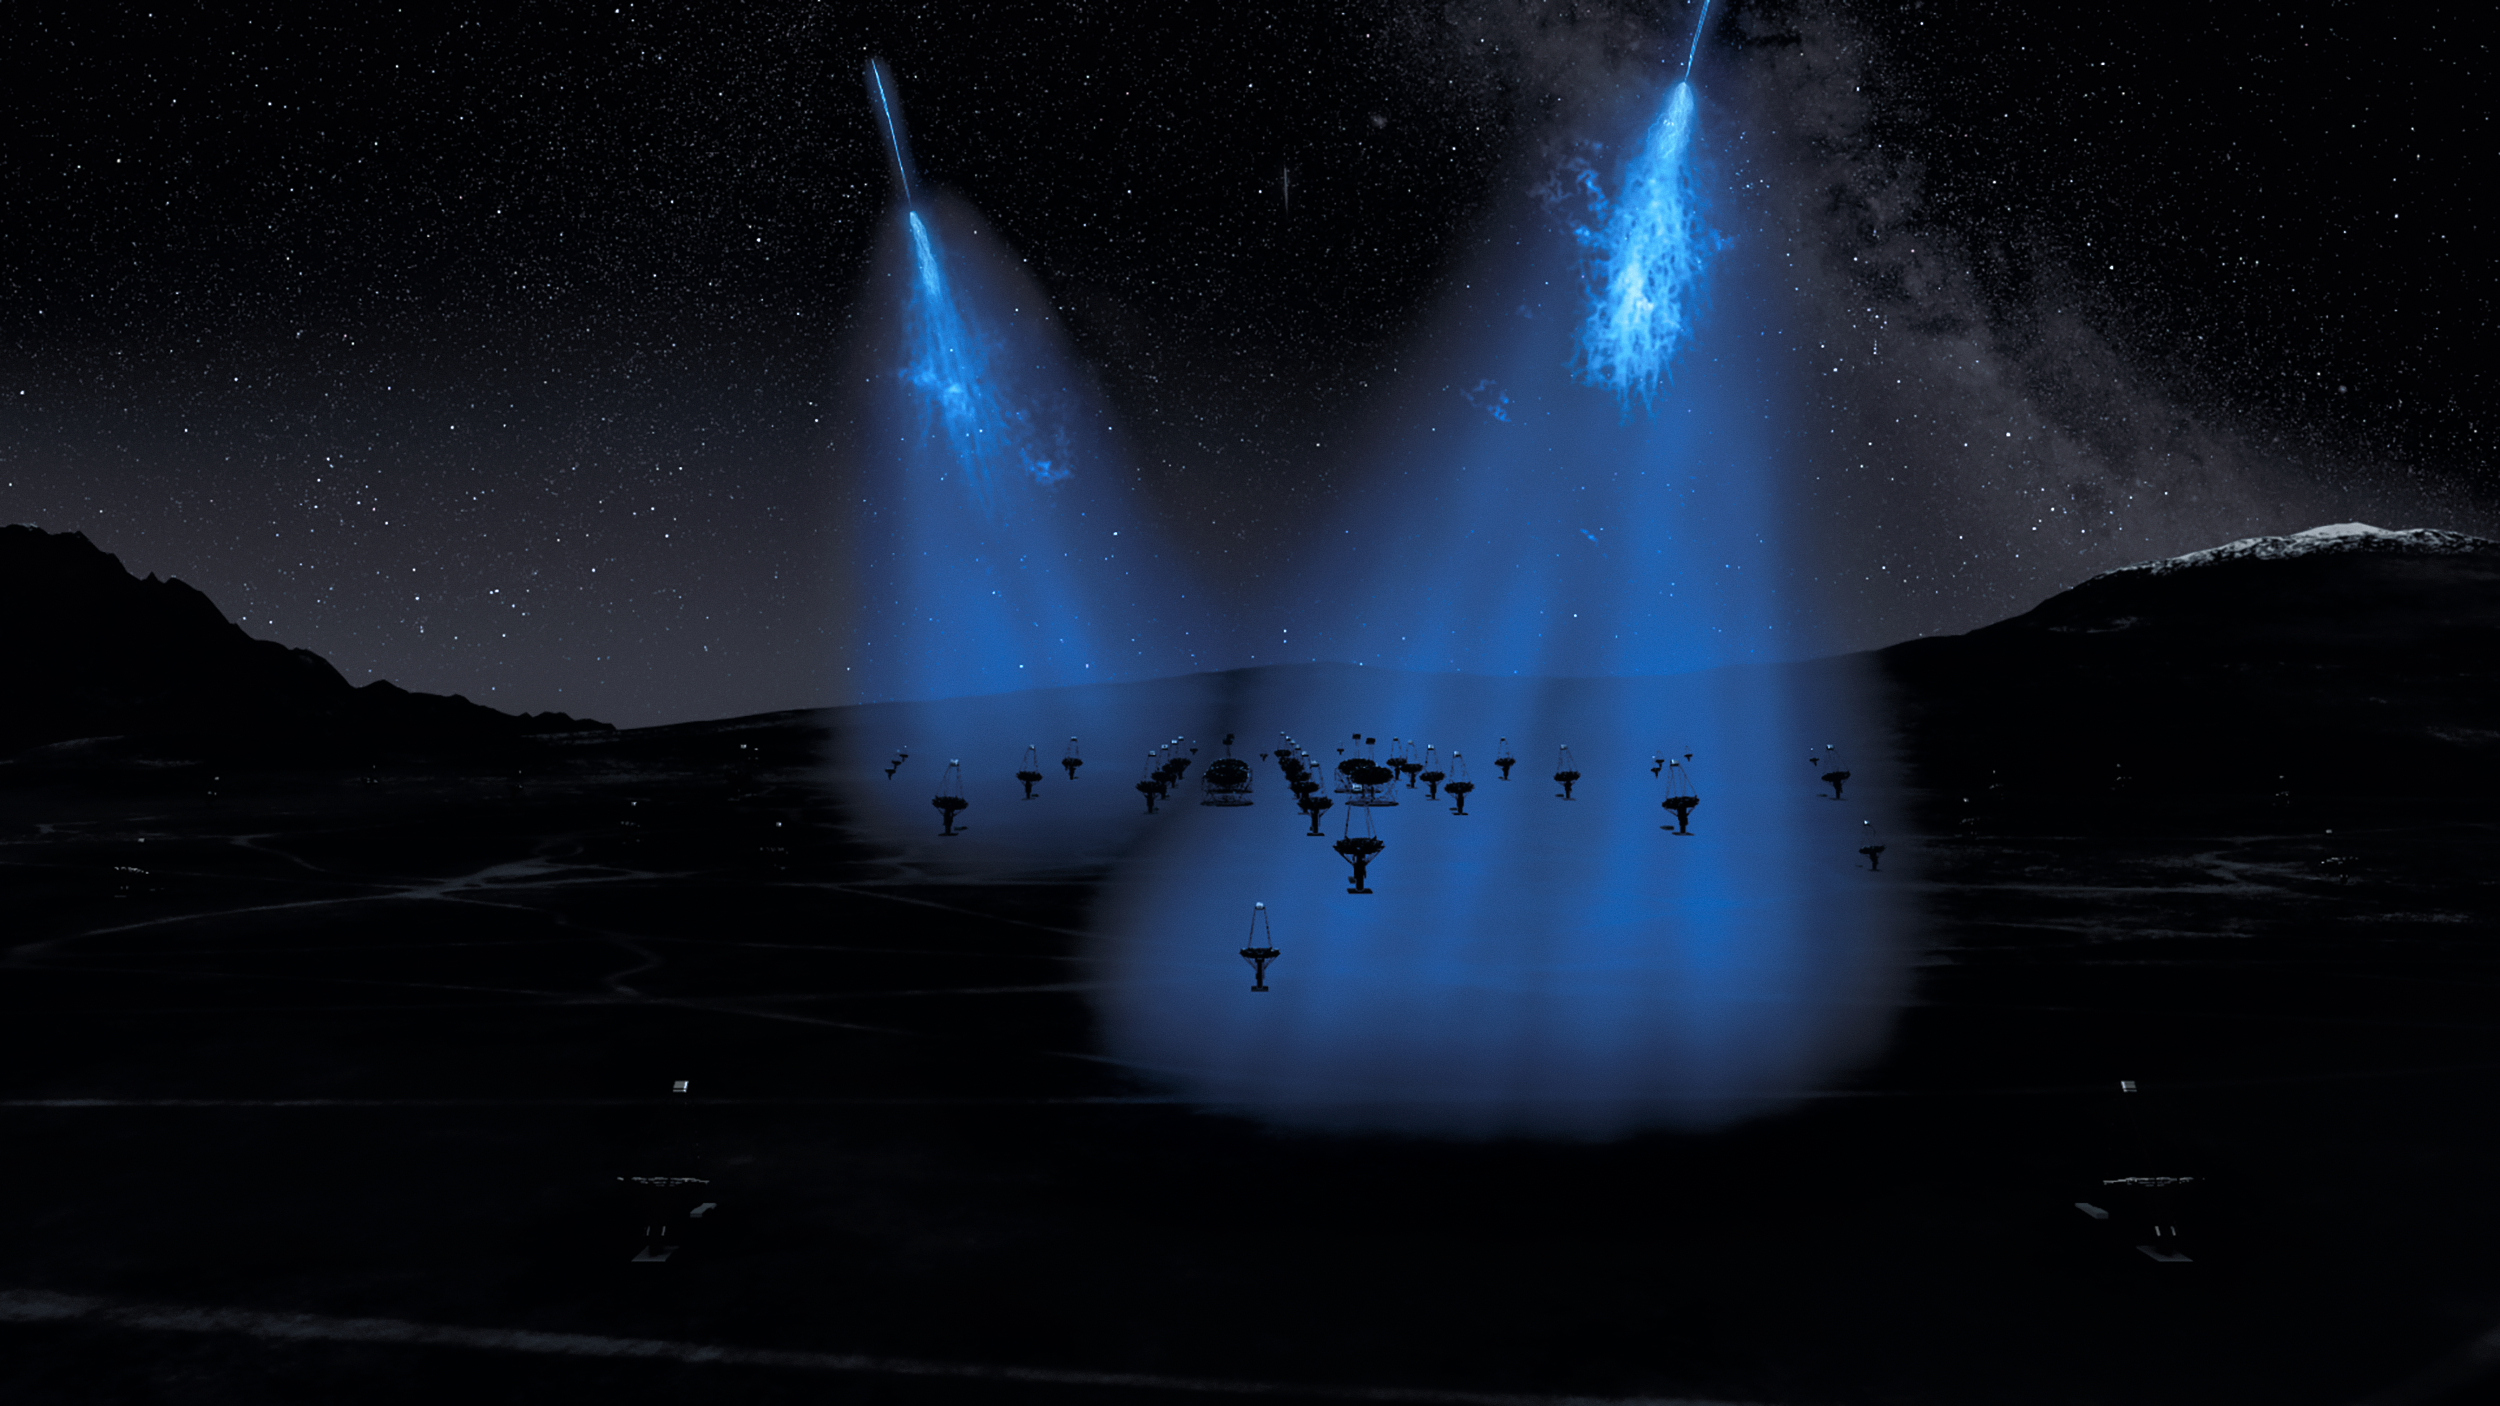

CTA Array at Night with Air Showers

An artist's rendering of the Cherenkov Telescope Array at night. The CTA is the next generation of ground-based instruments designed to detect gamma-rays. When gamma-rays hit the Earth's atmosphere, they produce a shower of secondary particles which can travel faster than the speed of light in air, creating short-lived flashes of Cherenkov radiation — which the CTA's mirrors and high-speed cameras can detect.

Credit: CTAO